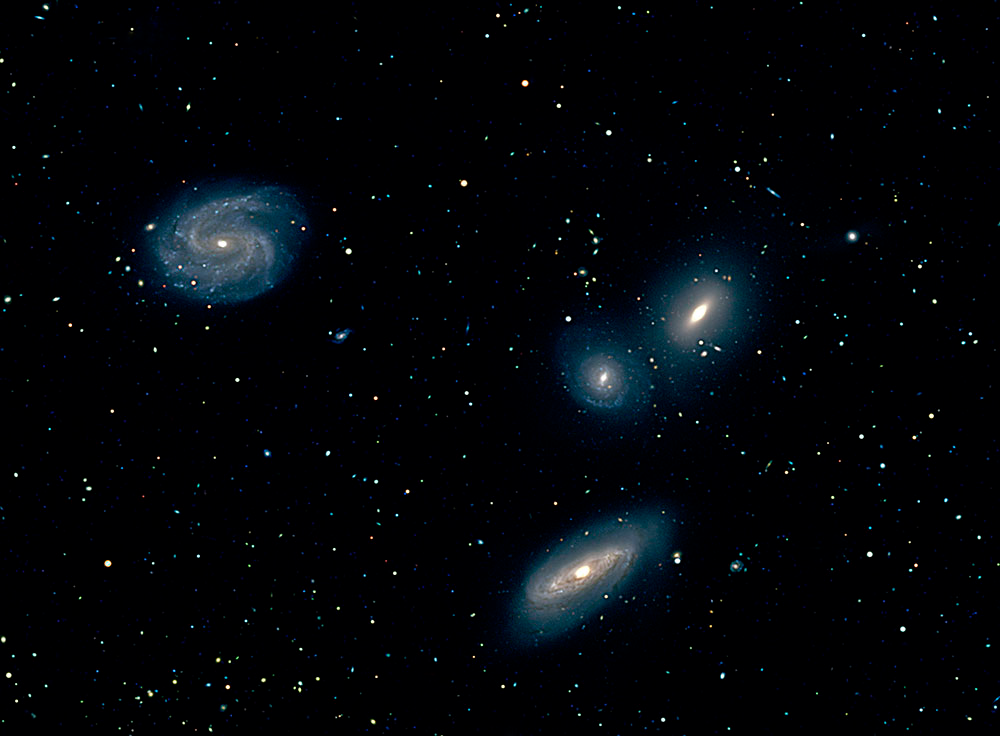

Compact Galaxy Groups Reveal Details of Their Close Encounters

View a gallery of images of Compact Galaxy Groups.

Credit: Dane Kleiner